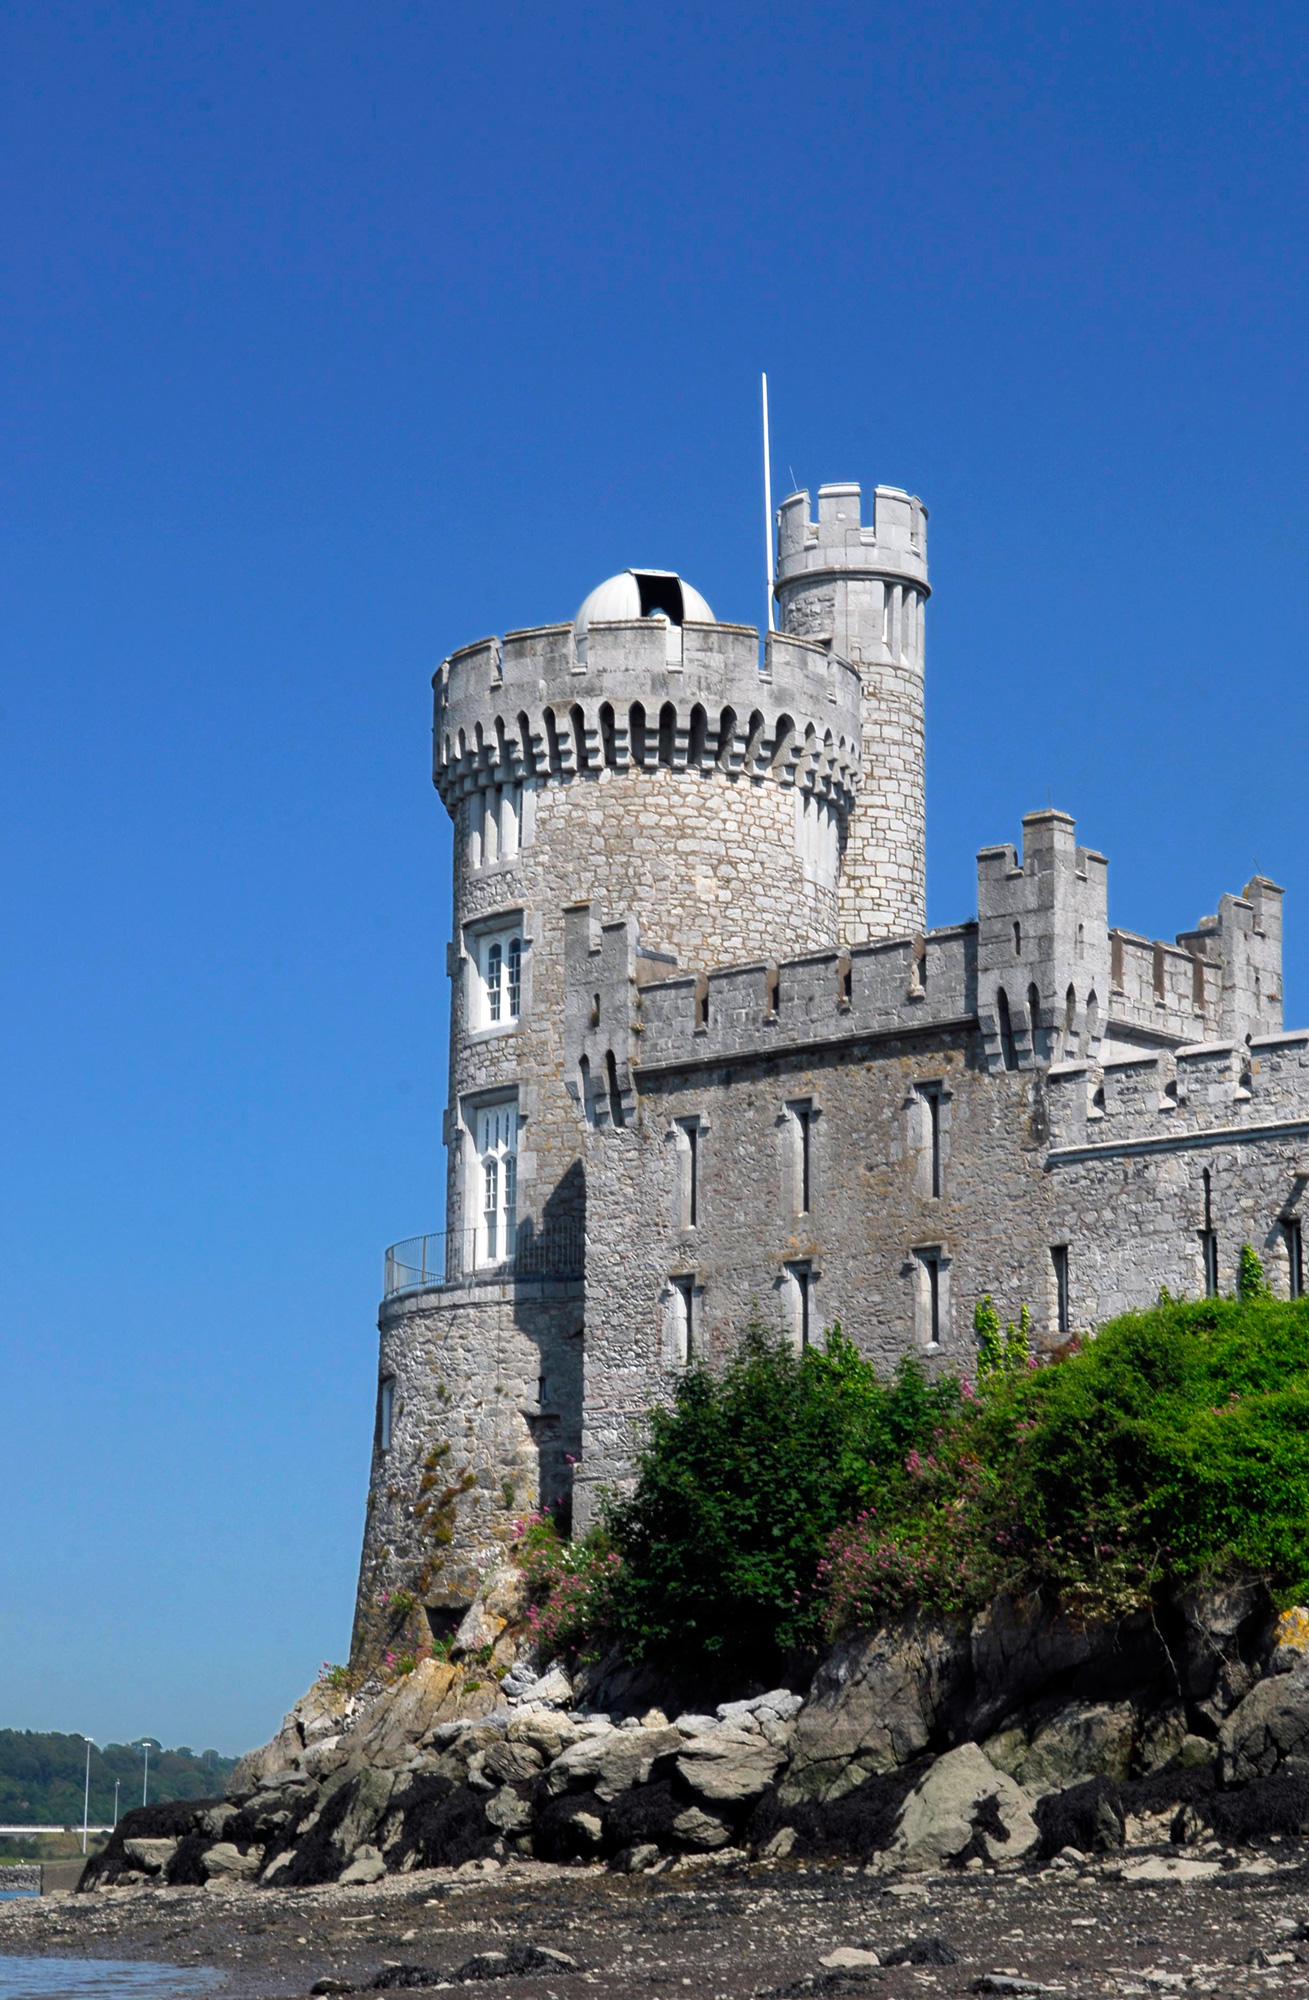

Blackrock Castle Observatory

Blackrock Castle Observatory

Credit: Blackrock Castle Observatory is an ESO Outreach Partner Organisation. Read more on: http://www.eso.org/public/outreach/partnerships/organisations.html